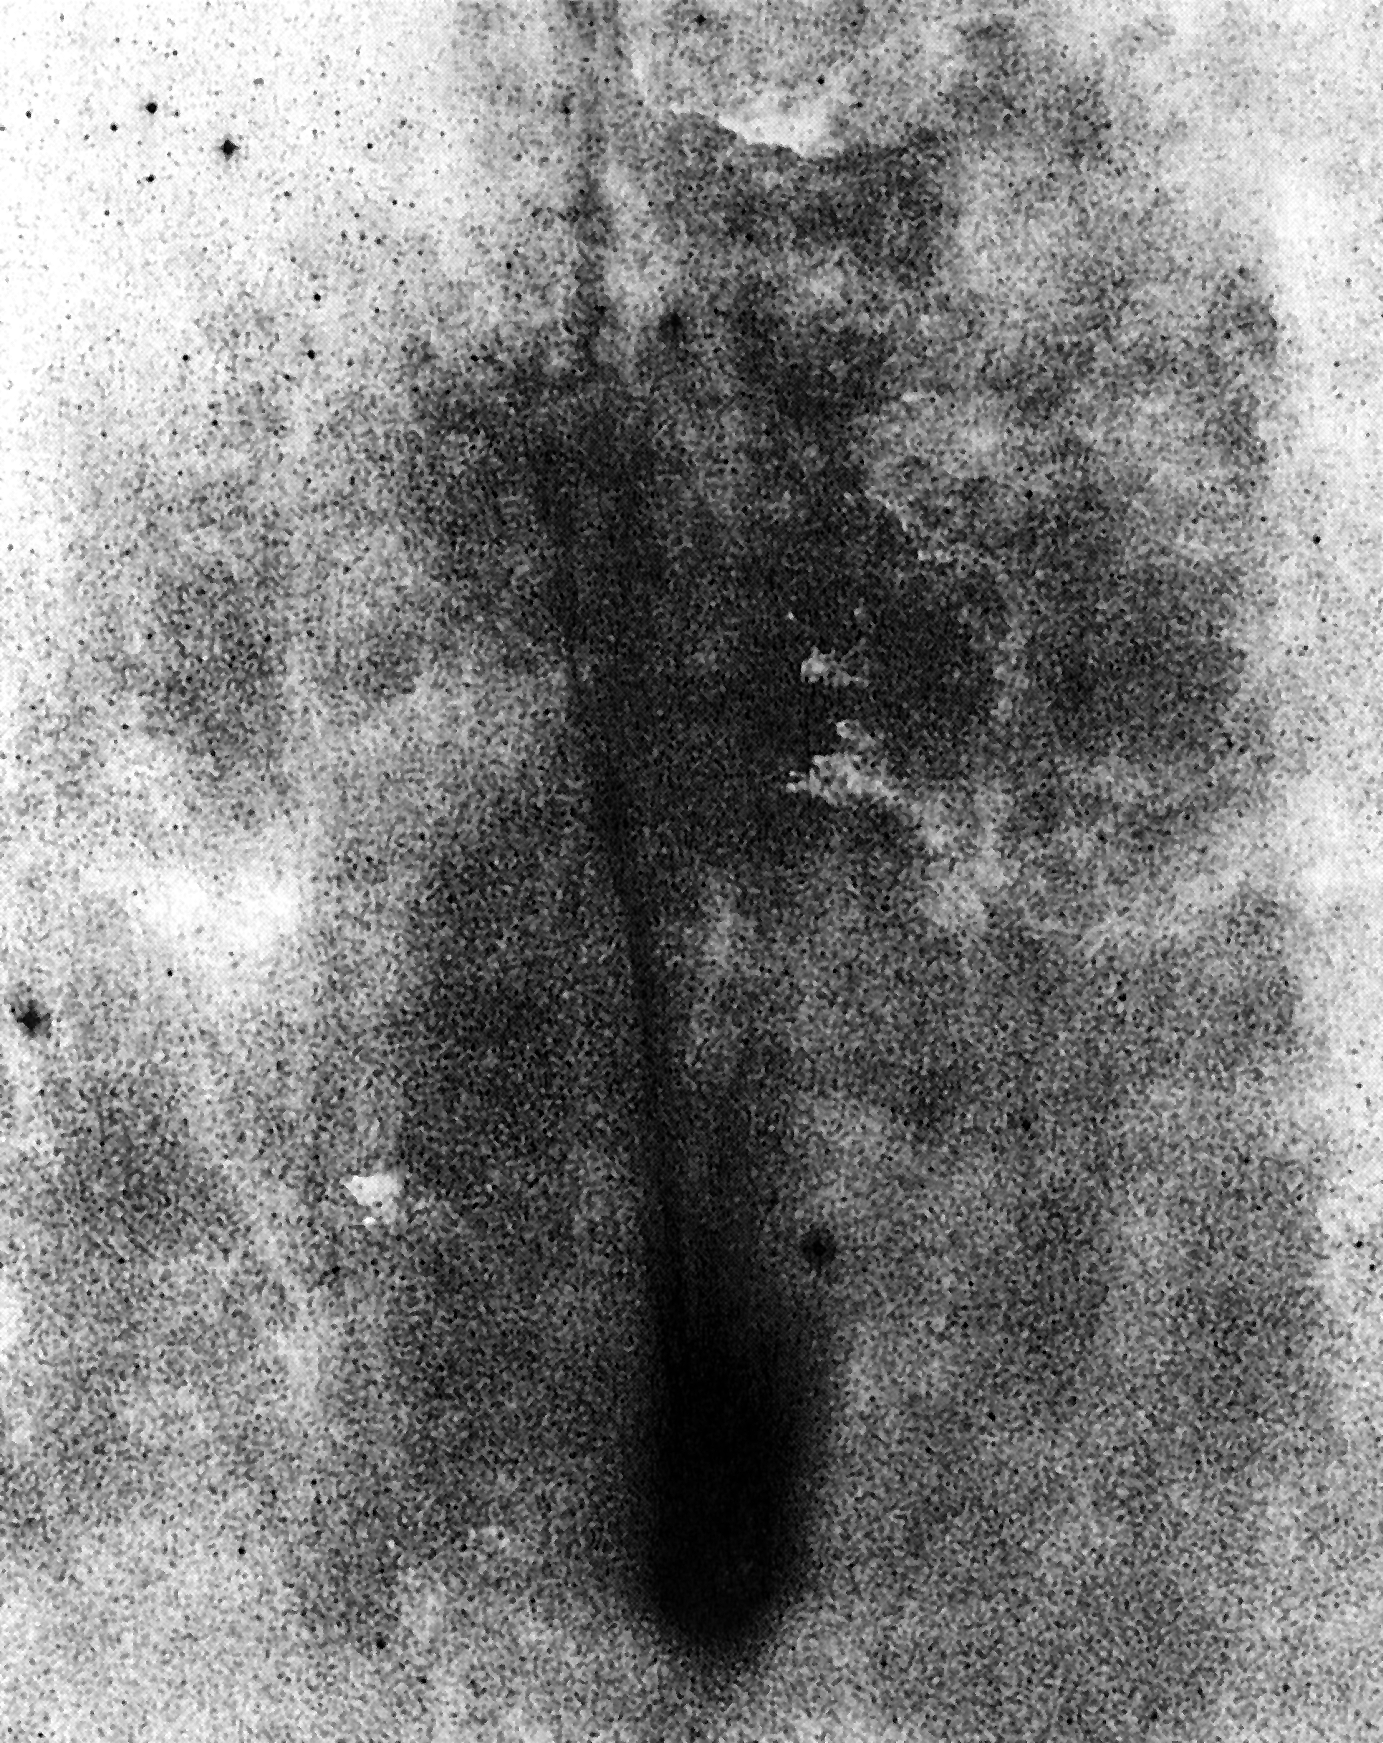

Comet Levy on 12 September 1990

Comet Levy on 12 September 1990. (ESO Press Photo eso9009; BW)

Credit: ESO